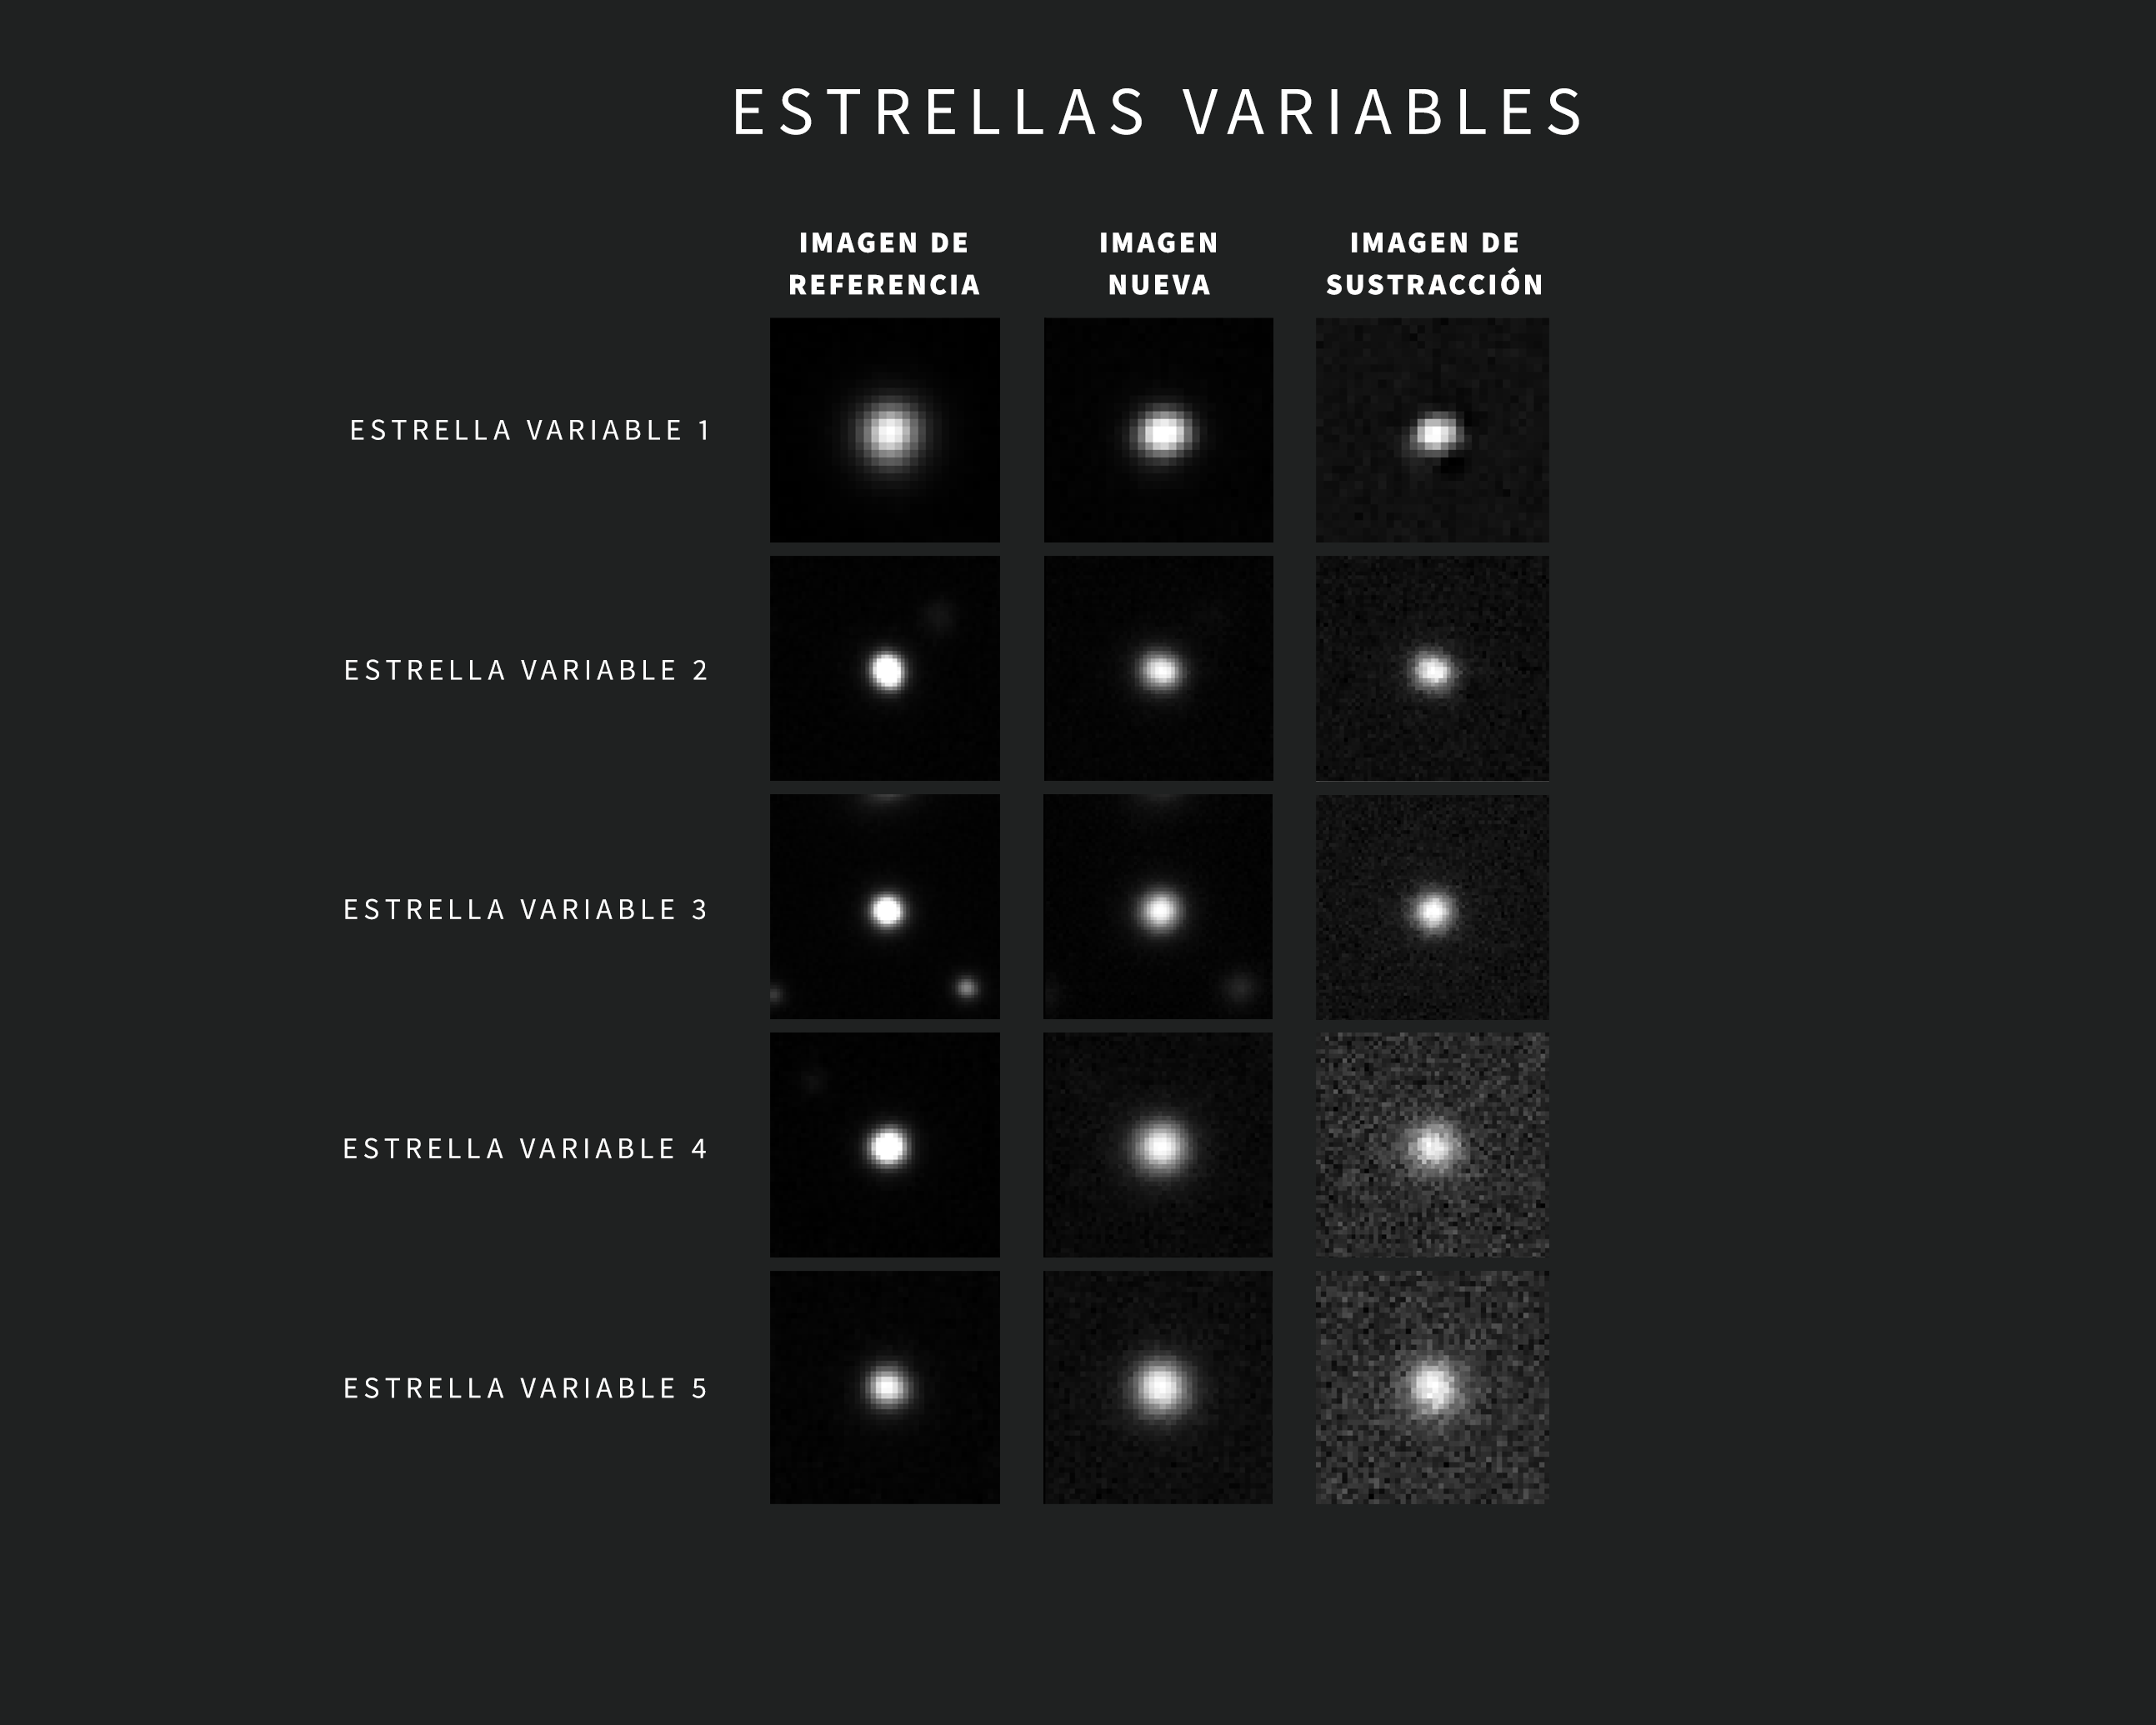

Ejemplos de Alertas de Estrellas Variables del Observatorio Rubin de NSF–DOE

A medida que se obtienen nuevas imágenes, el sofisticado software del Observatorio Rubin las compara automáticamente con una imagen de referencia. La imagen de referencia —creada al combinar las imágenes anteriores de Rubin de la misma región del cielo tomadas con el mismo filtro— se “resta” de la imagen nueva, dejando visibles sólo los cambios detectados. Cada variación activa una alerta a los pocos minutos de capturar la imagen.

Esta recopilación contiene cinco ejemplos de alertas de Rubin para estrellas variables. Las imágenes se tomaron durante la puesta en servicio con la Cámara LSST. Cada alerta incluye tres imágenes “tipo recorte”: la de la izquierda muestra la imagen referencia, la del centro muestra la imagen nueva y la de la derecha muestra la imagen de sustracción.

Credit: Observatorio Vera C. Rubin de NSF–DOE /NOIRLab/SLAC/AURA Agradecimientos: Las imágenes de alerta con clasificaciones fueron proporcionadas por ALeRCE.